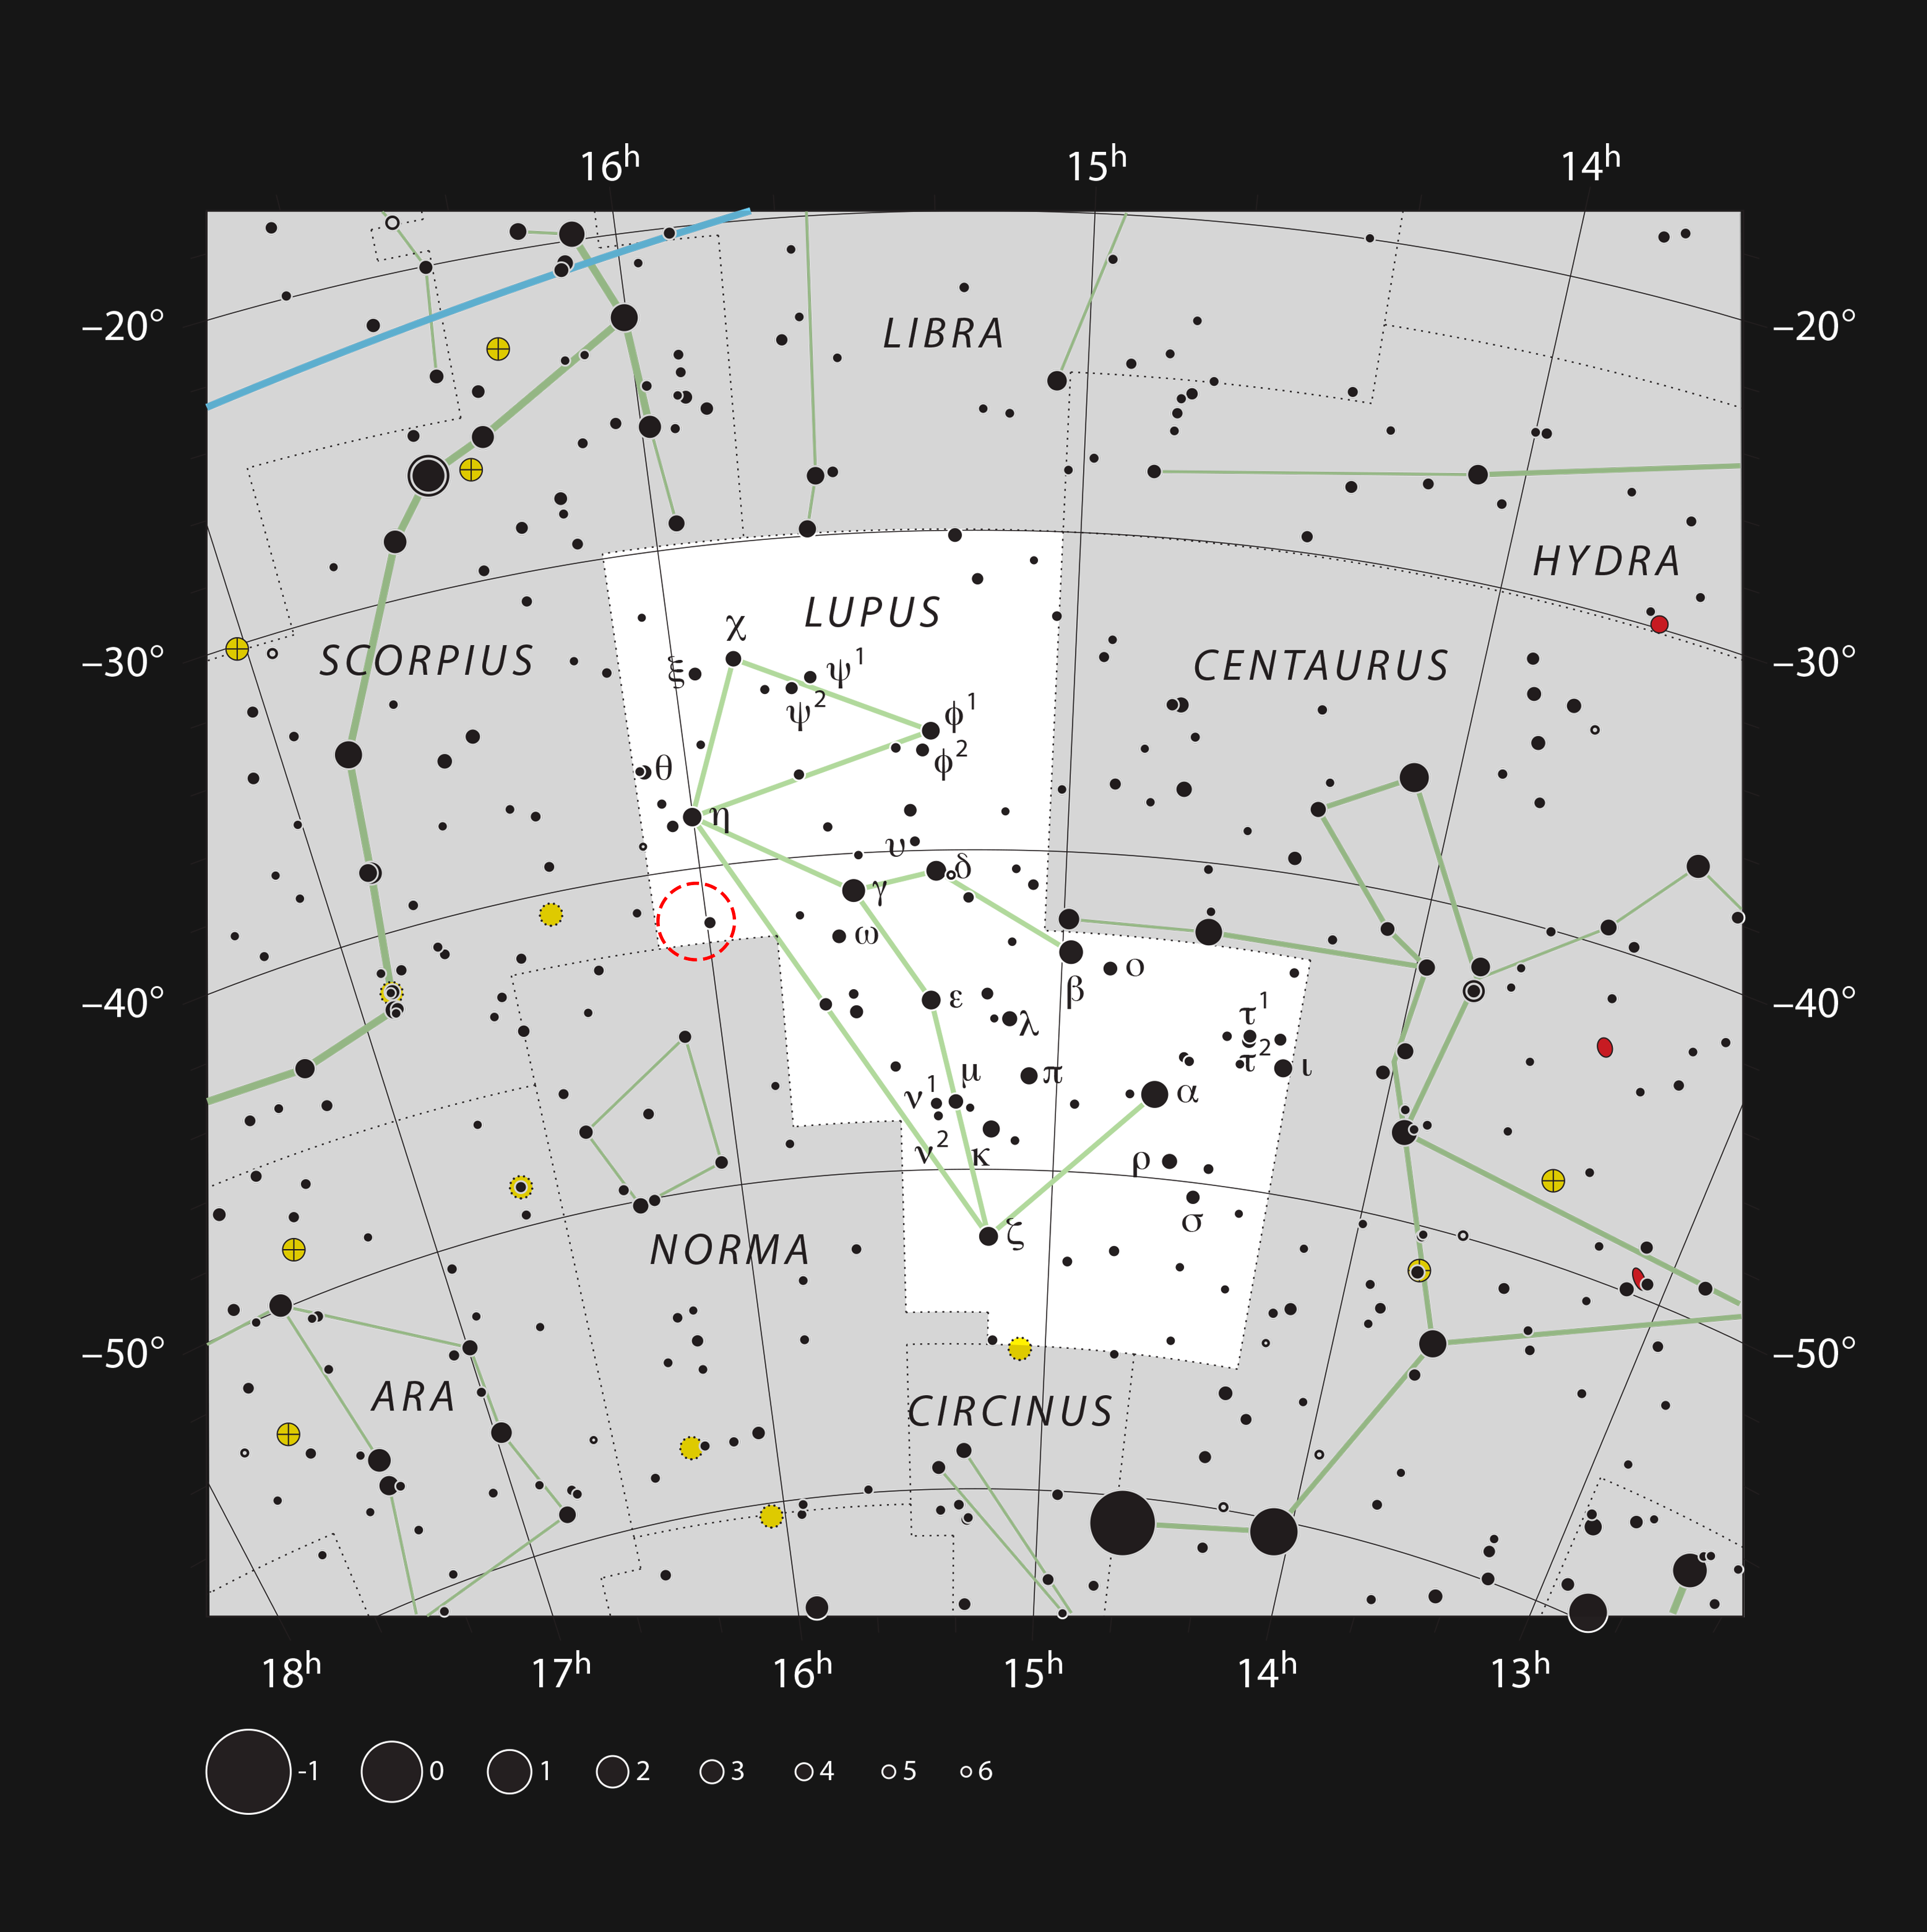

The location of the Lupus 4 dark cloud in the constellation of Lupus

The Lupus dark clouds appear in the constellations Lupus (The Wolf), Scorpius (The Scorpion), and Norma (The Carpenter’s Square). This chart, which shows all the stars that can be seen with the unaided eye on a dark clear night, indicates the location of one of these, the spider-like dark cloud Lupus 4.

Credit: ESO, IAU and Sky & Telescope